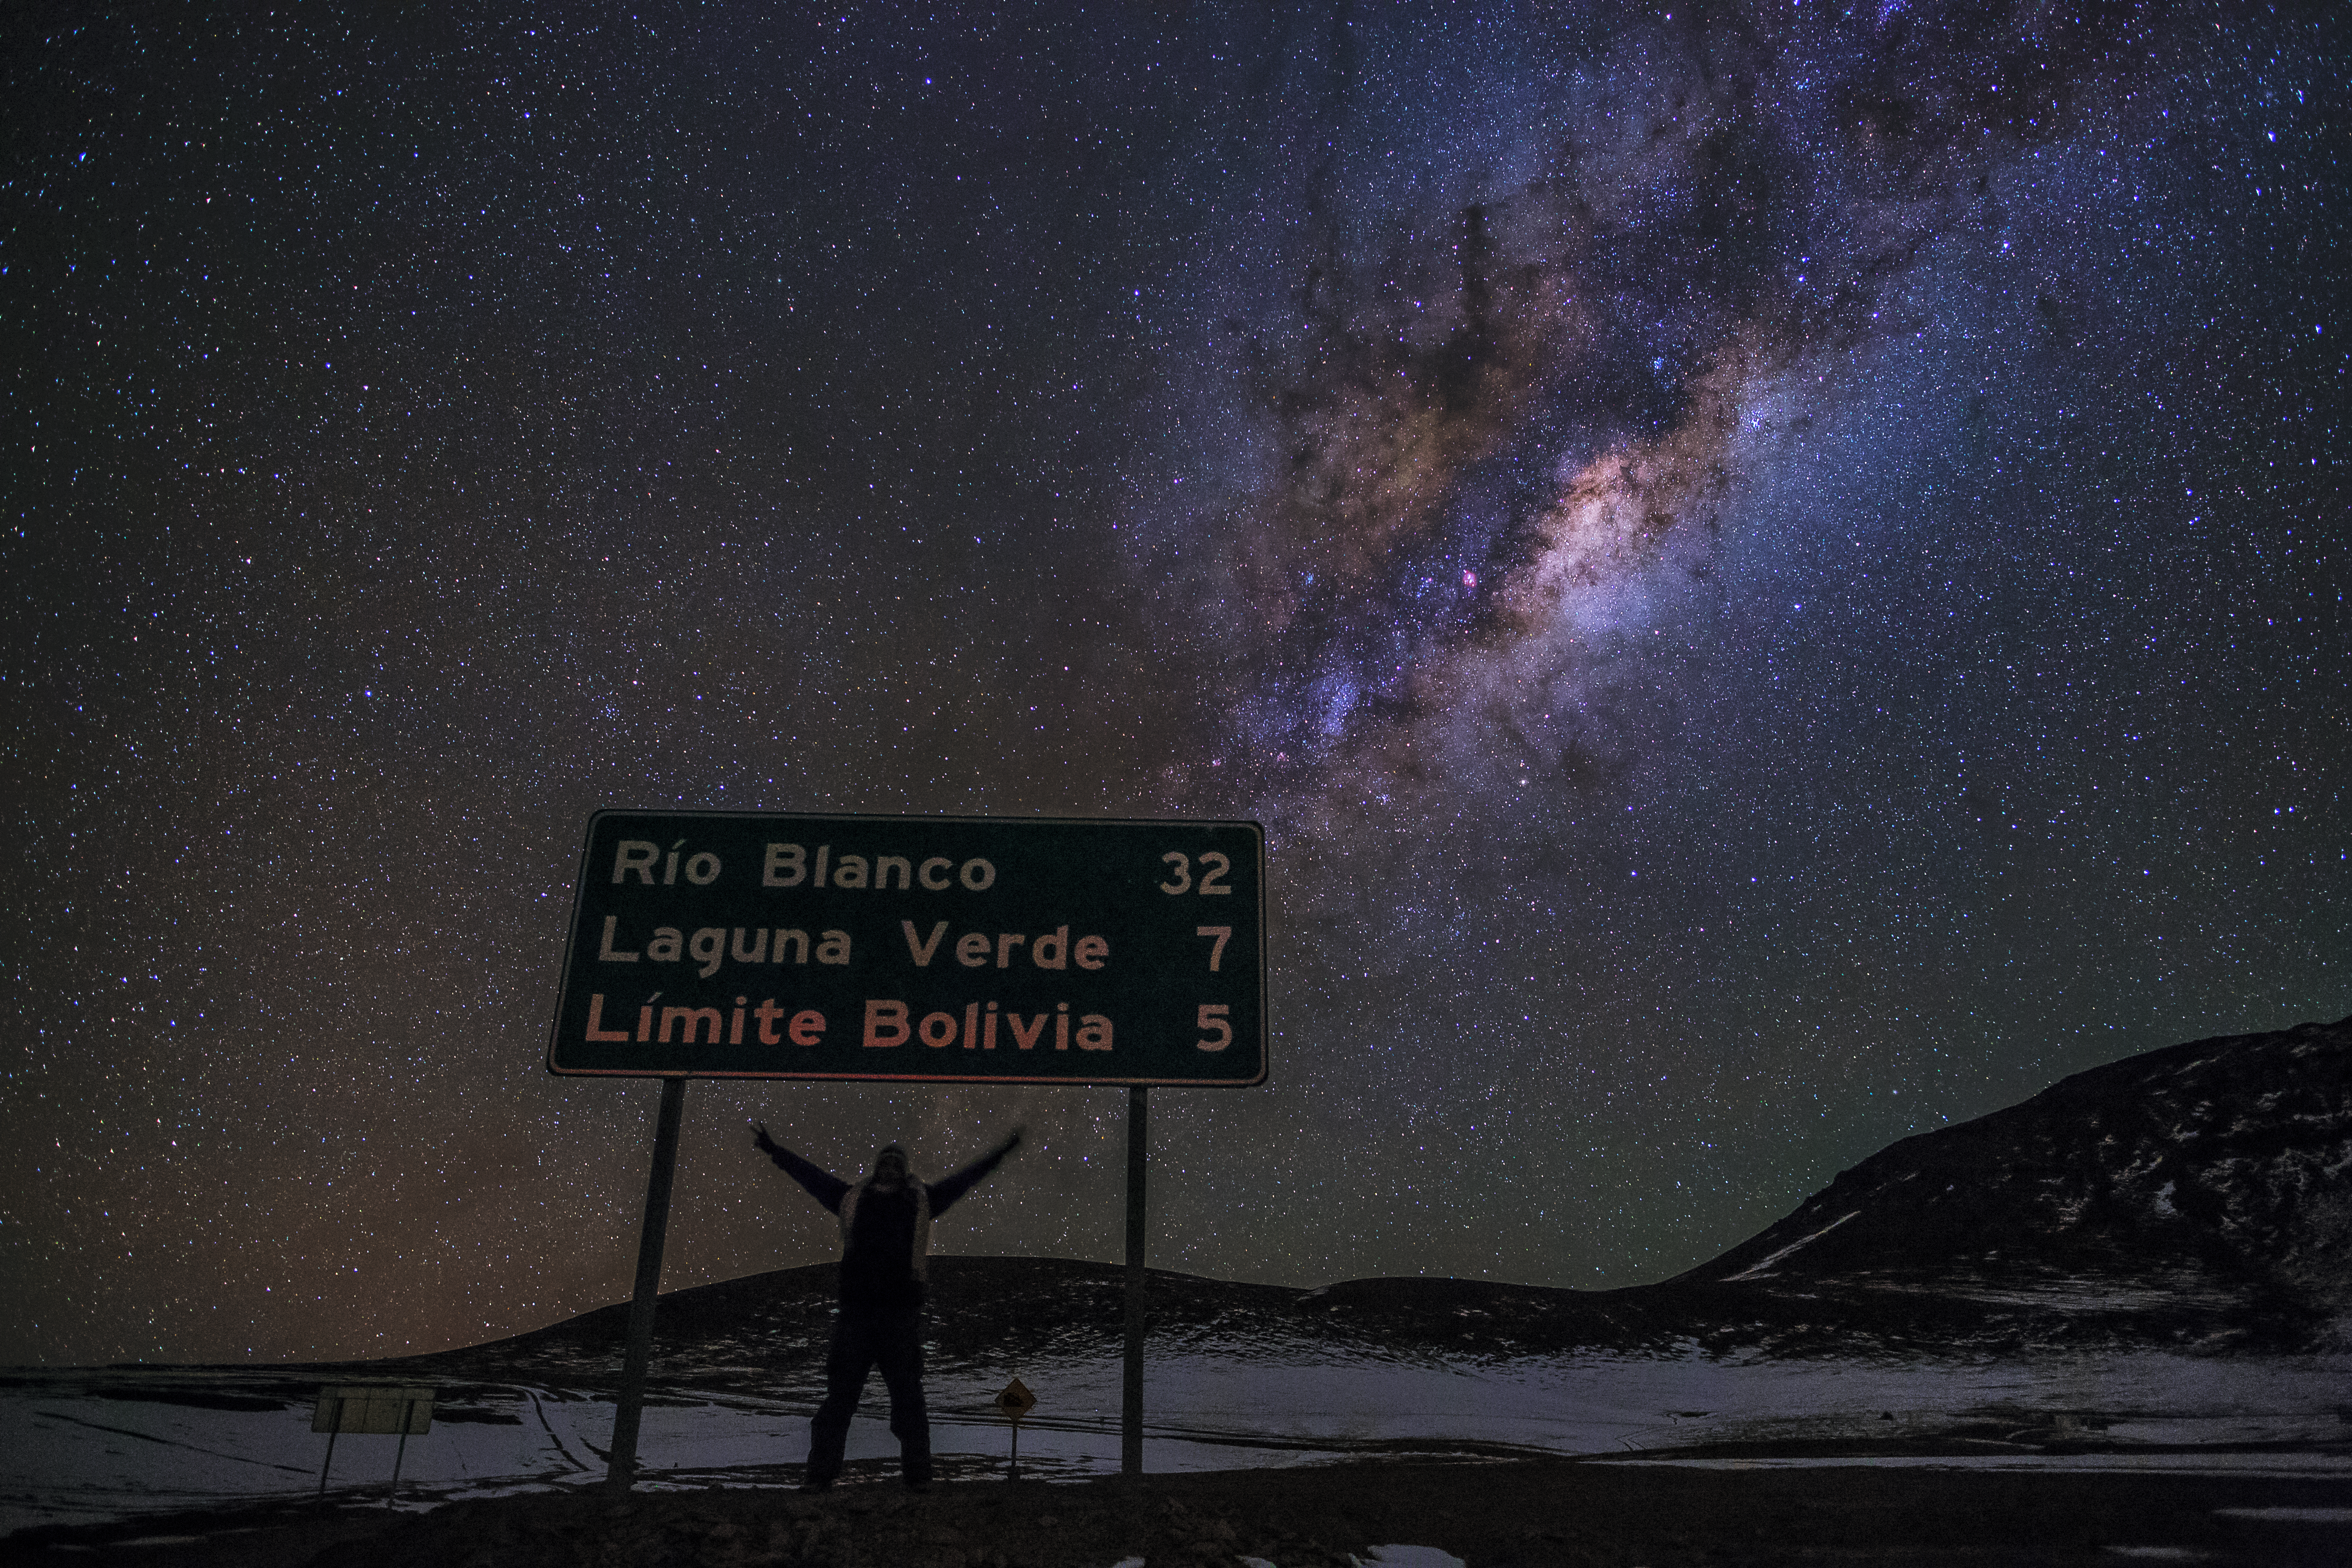

The road to the skies

A road sign in the emptiness of the Atacama Desert, showing the next destinations.

Credit: A. Duro/ESO